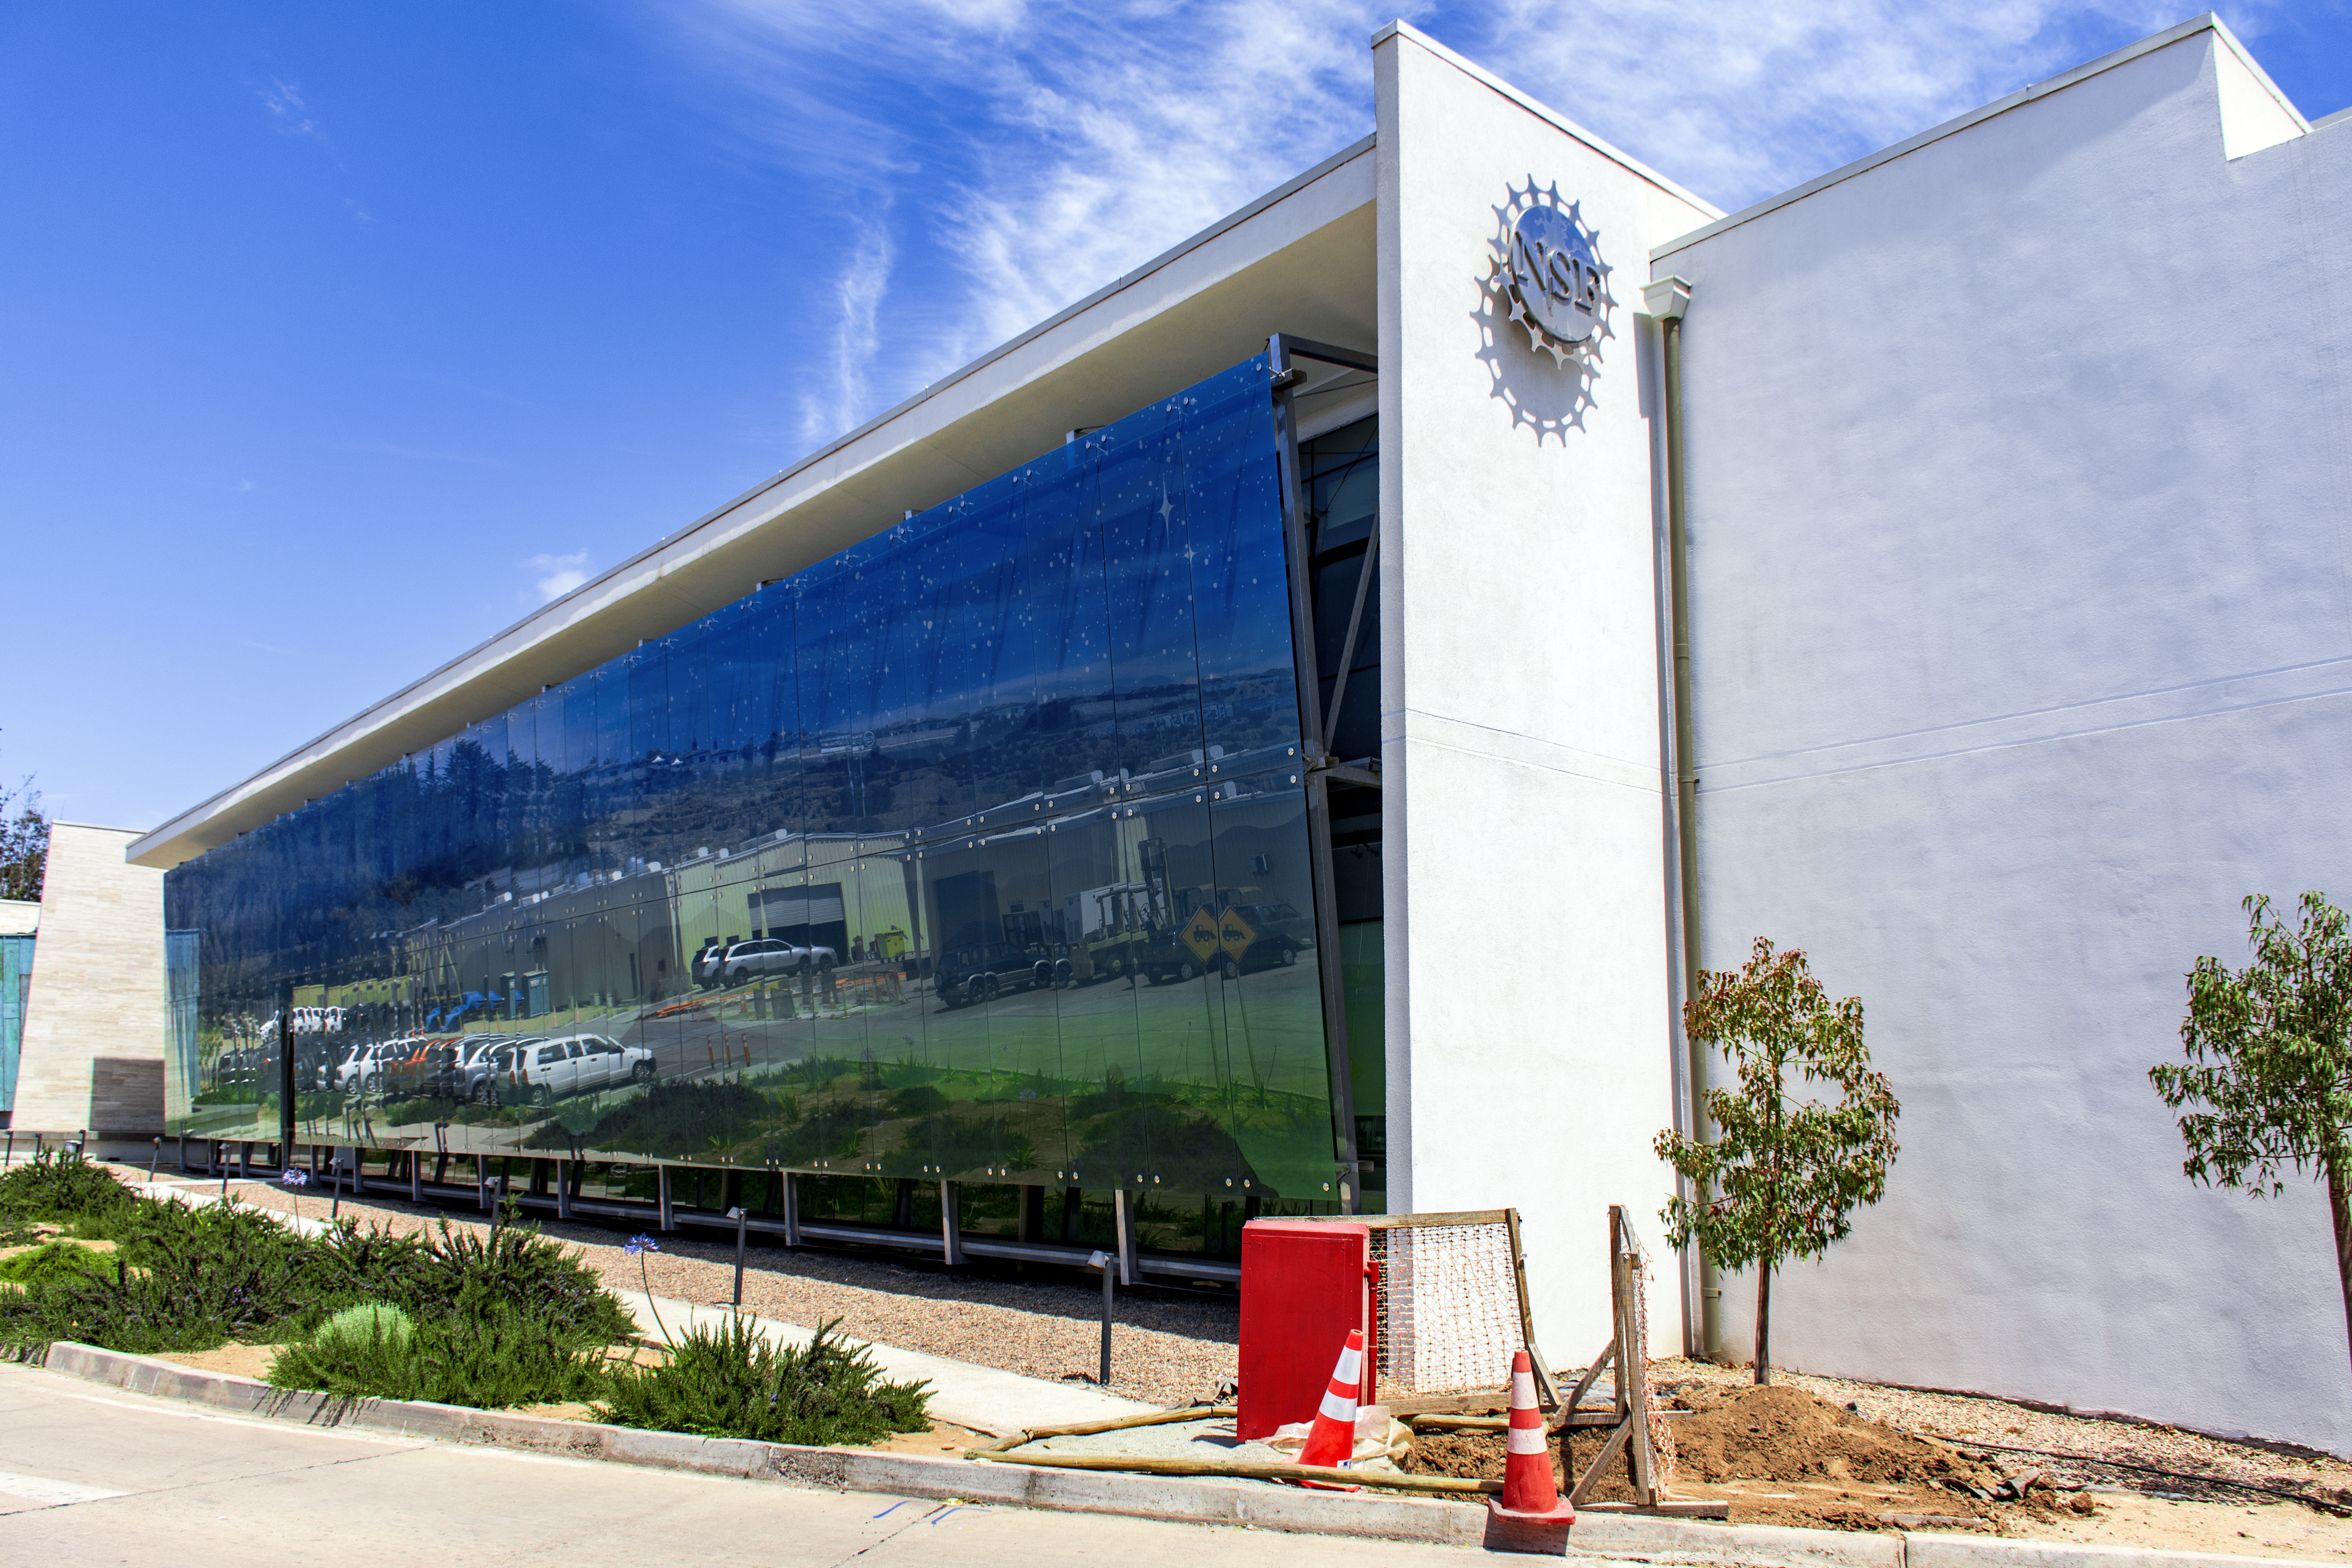

AURA Recinto

Part of the AURA Recinto facility in La Serena, Chile.

Credit: NOIRLab/AURA/NSF